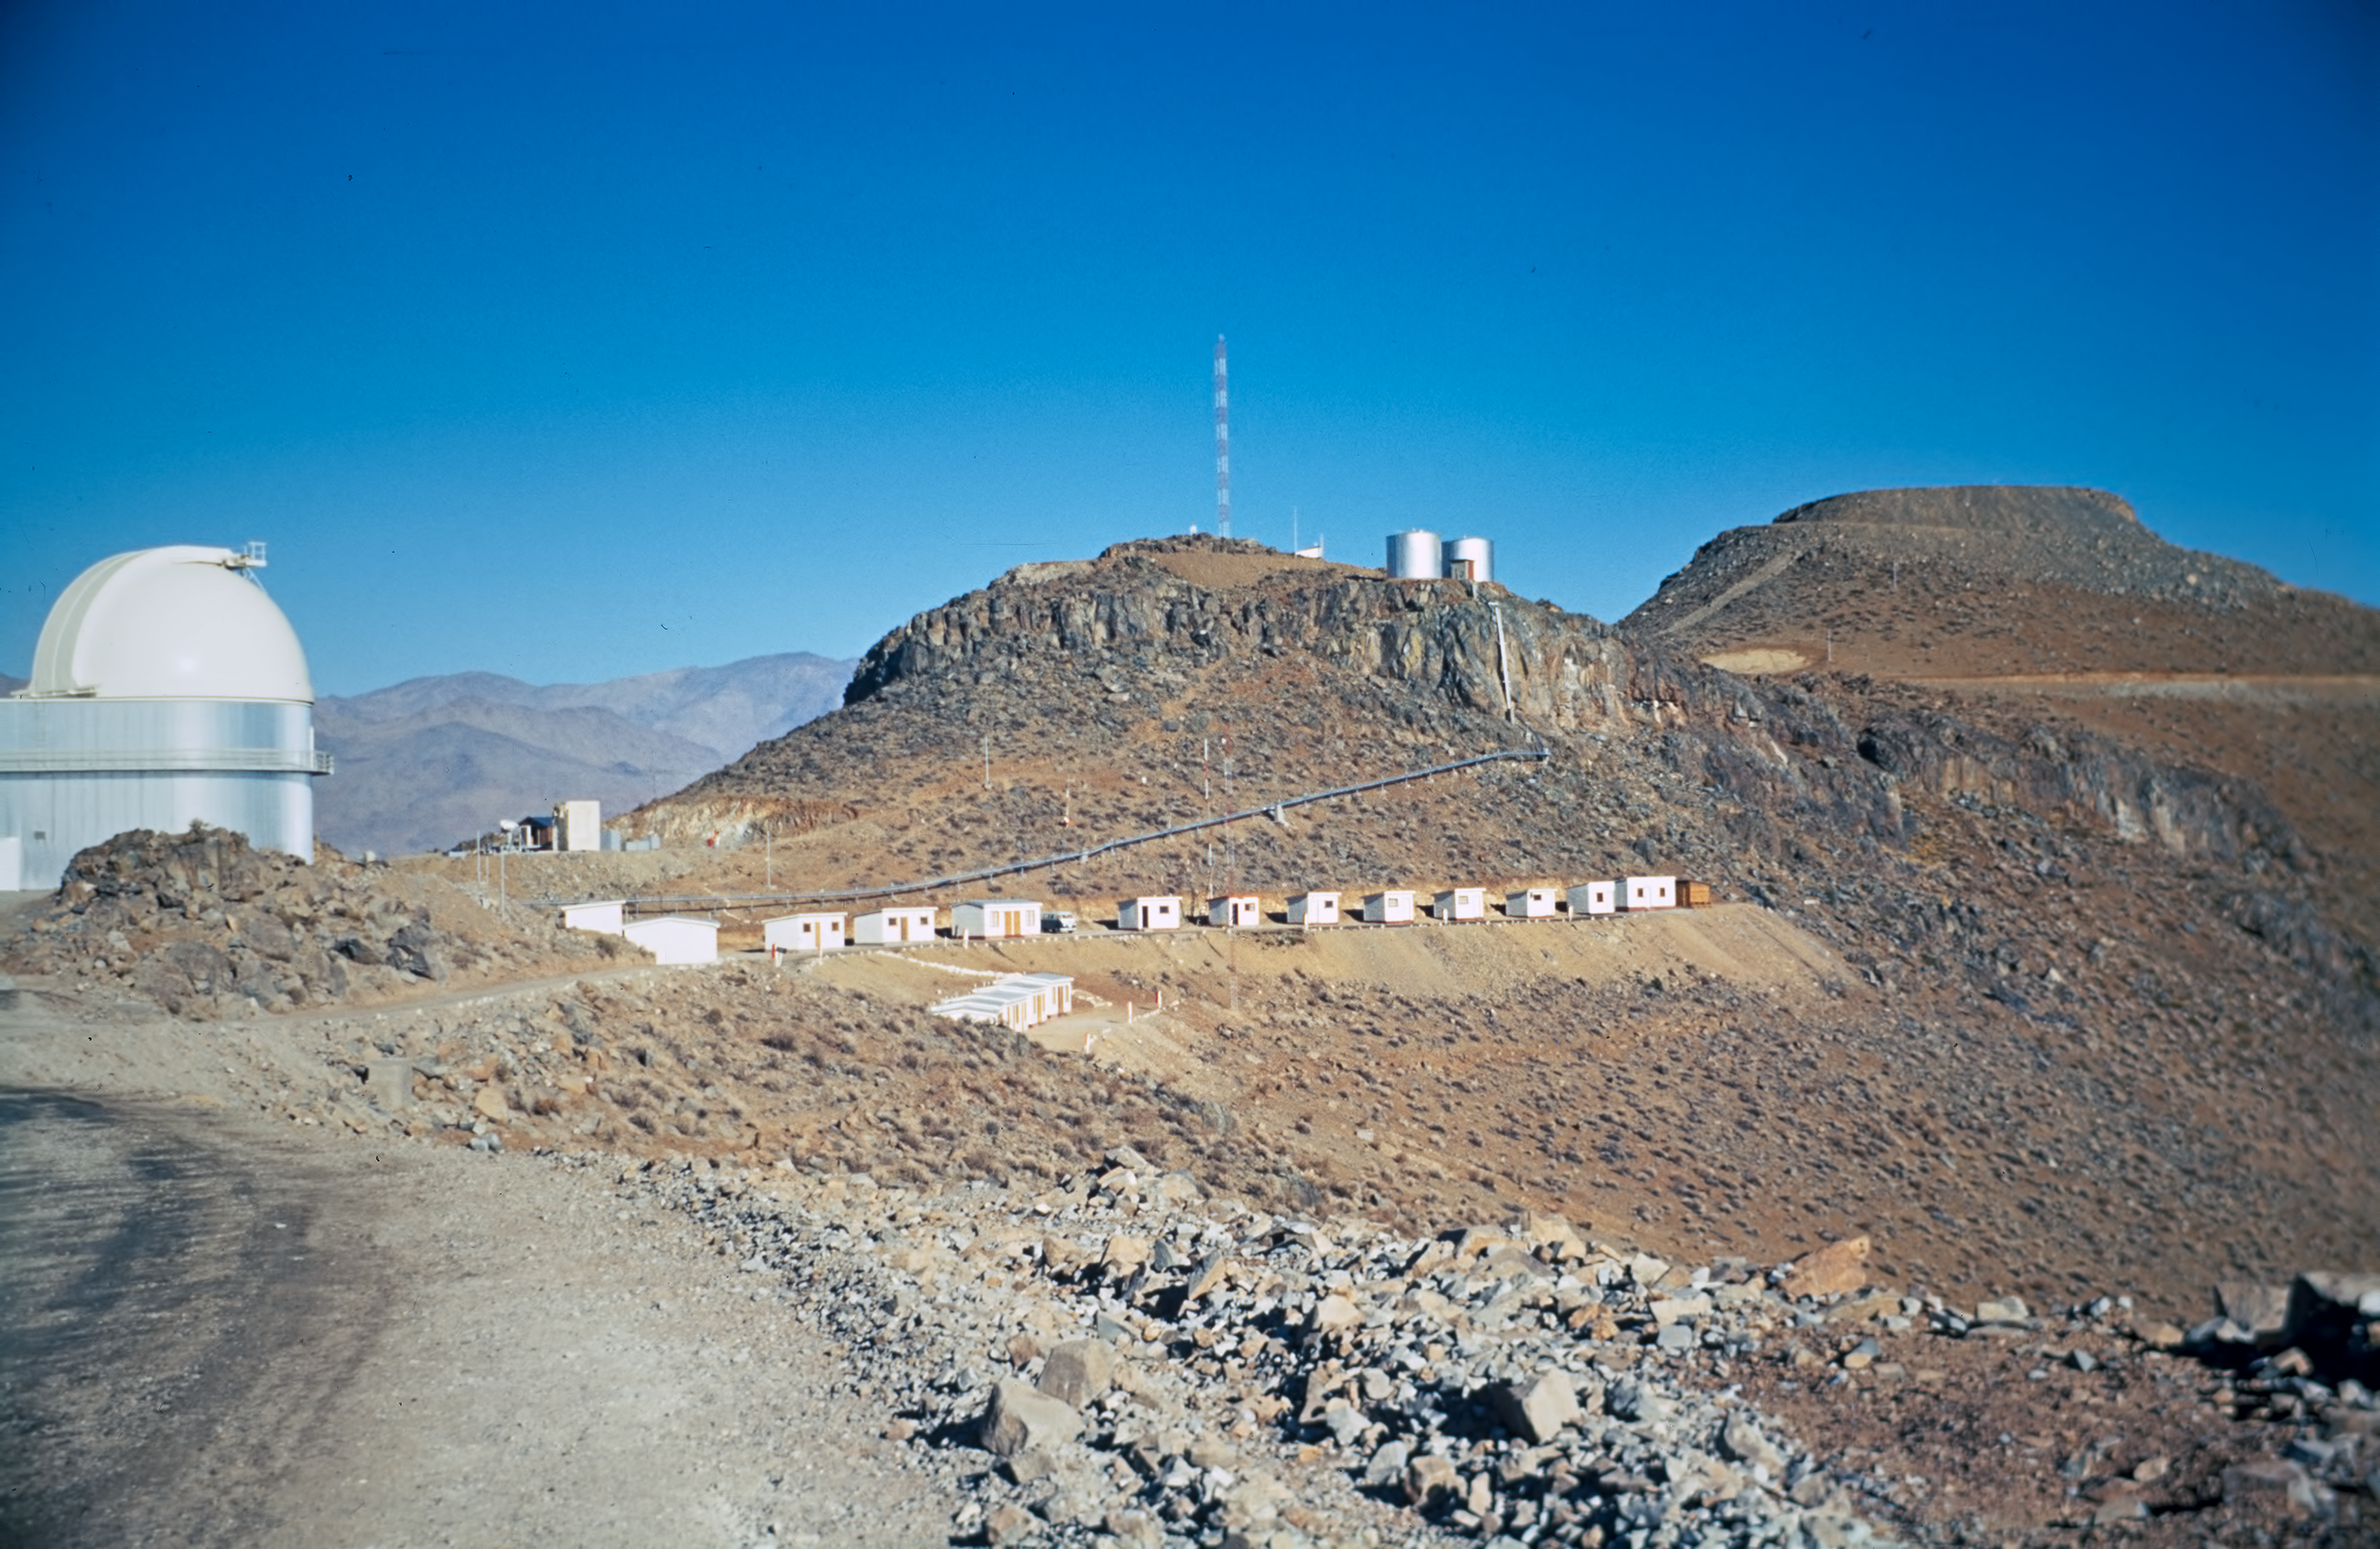

The beginning of La Silla

View of La Silla Observatory, under construction in the early 1960s. On the left is the ESO 1-metre Schmidt telescope. At the centre are the personnel quarters, the water tanks, and other facilities. This central peak will host the NTT, 20 years later. On the right is the levelled peak that will be the site of the ESO 3.6-metre telescope.

Credit: ESO